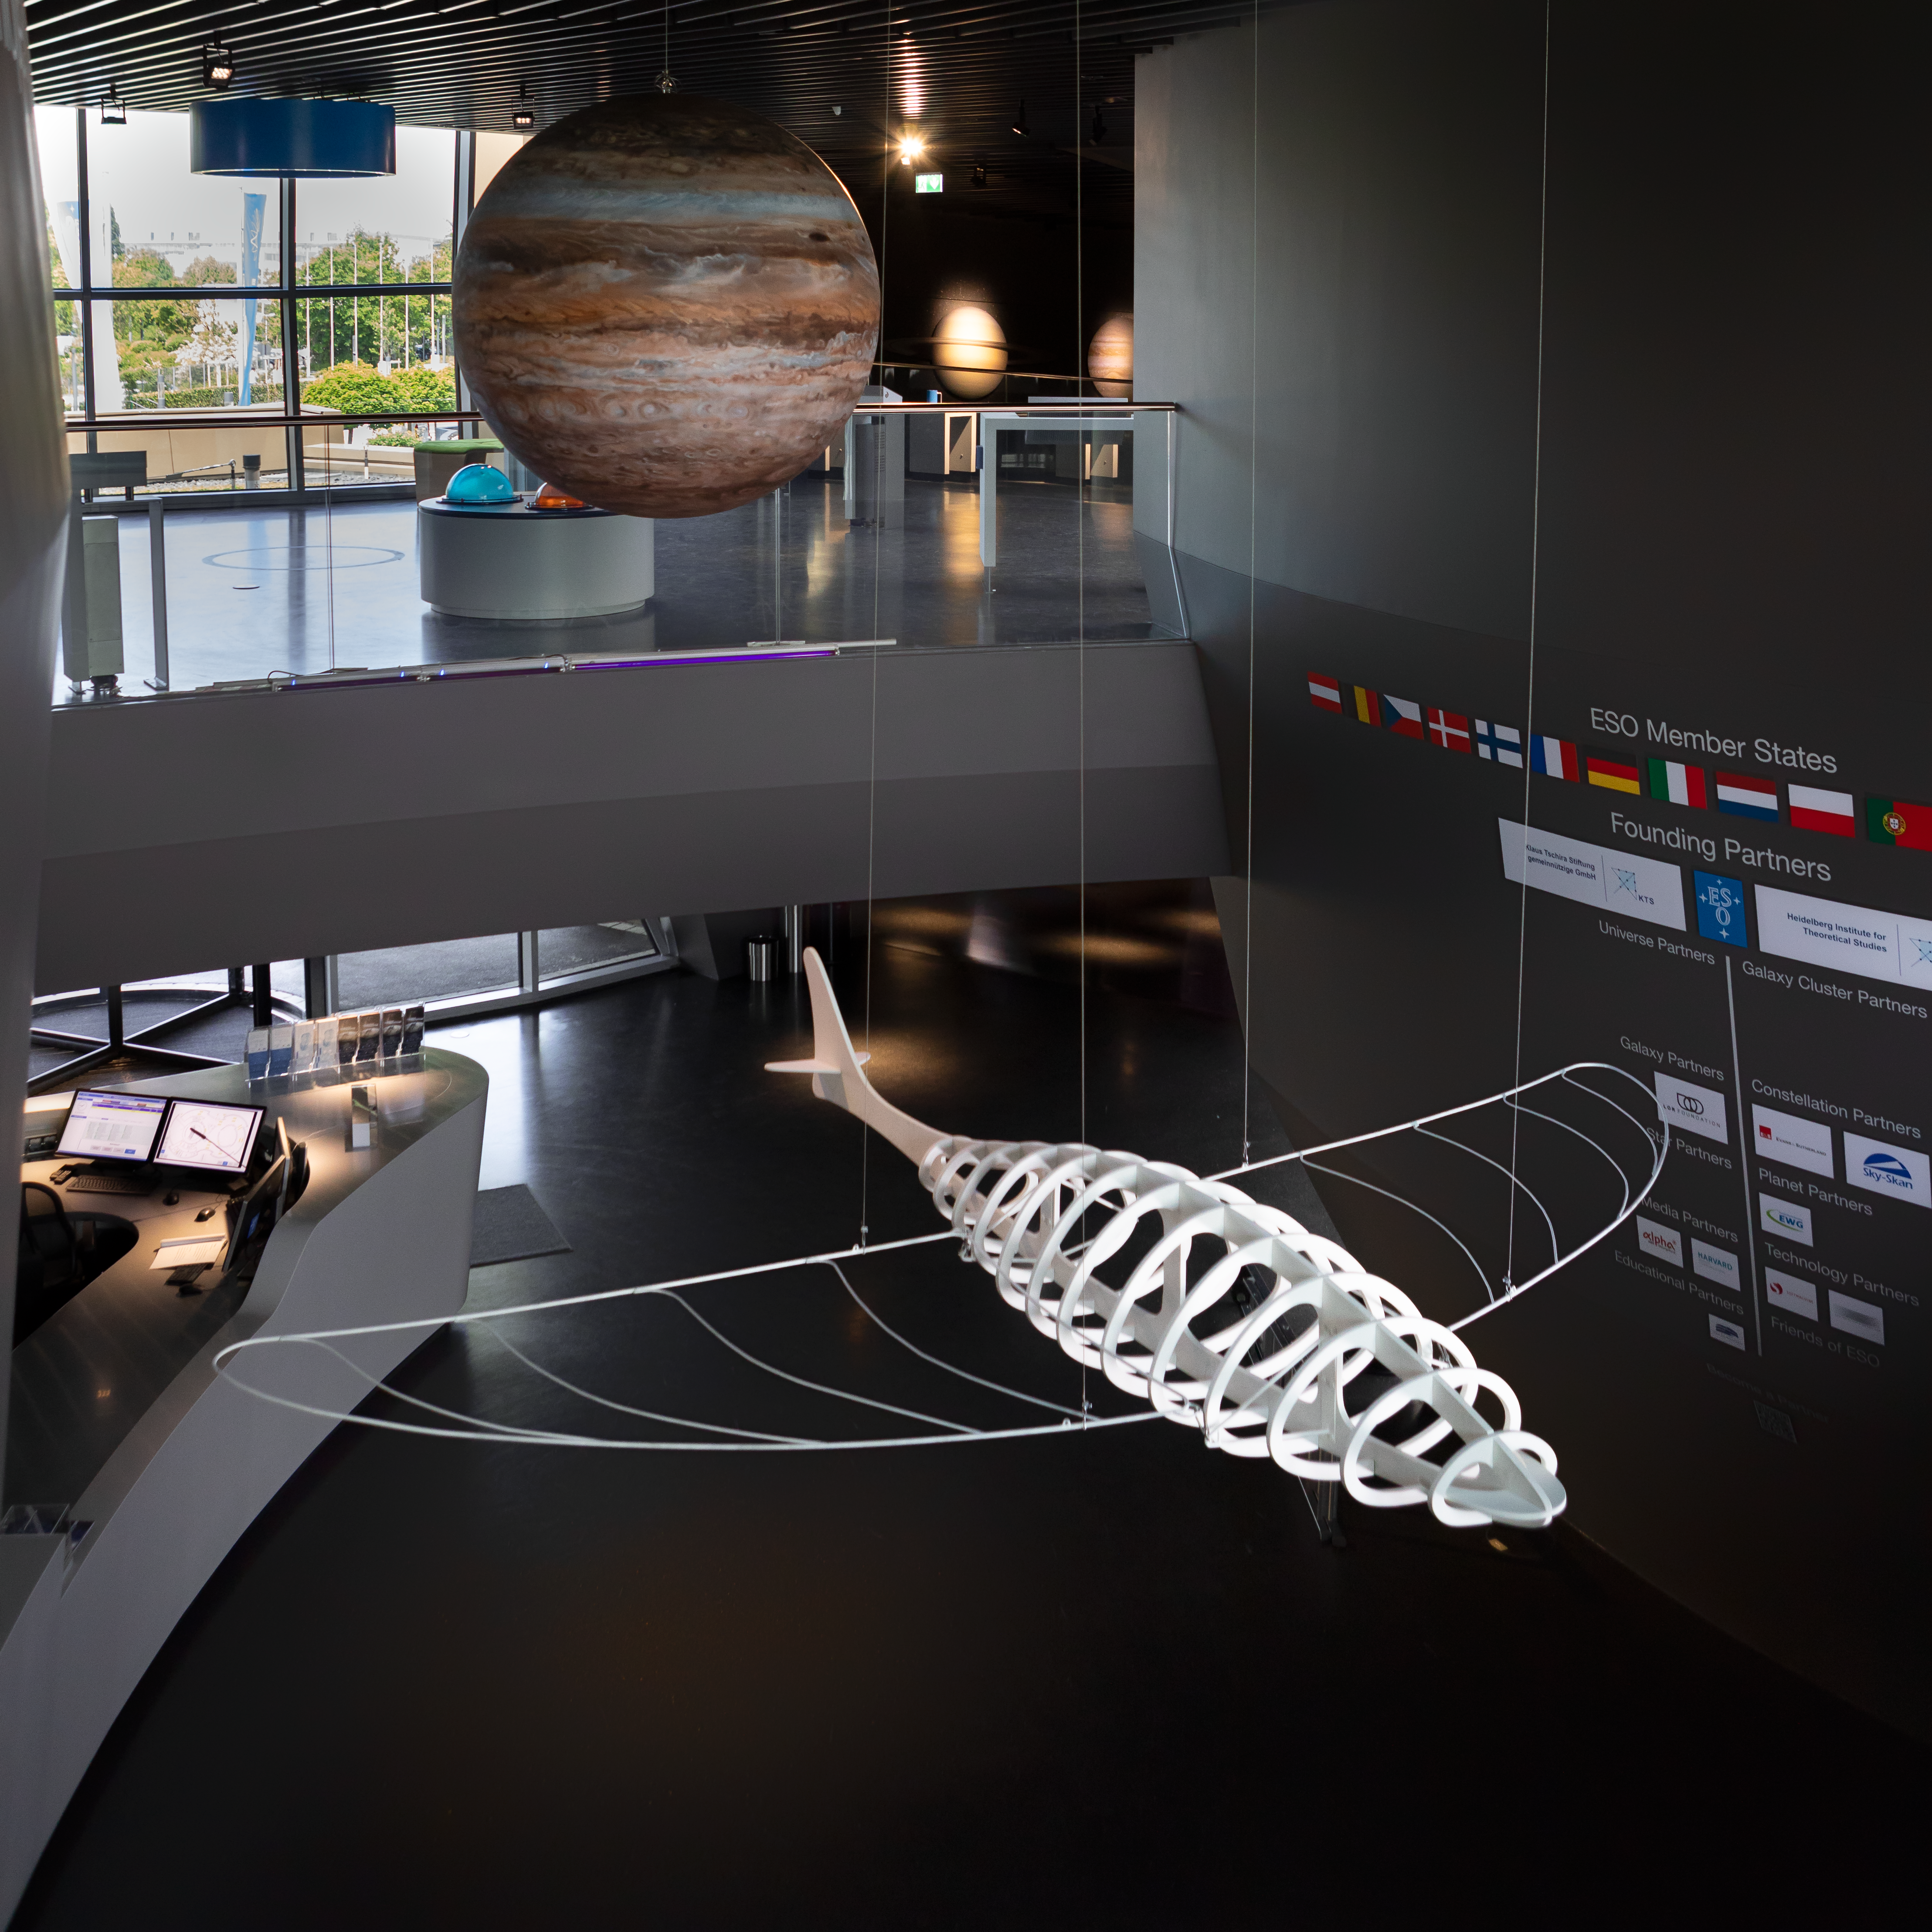

The Dragon Fly

Constructed by artist Antonio Abbatepaolo, this artisitc flying prehistoric animal is suspended in the ESO Supernova Planetarium & Visitor Centre as part of the Our Place in Space exhibition.

The exhibition will be on display from 17 May to 2 September 2018 and will showcase art and science inspired by the spectacular images of the NASA/ESA Hubble Space Telescope.

Credit: ESO/M. Zamani